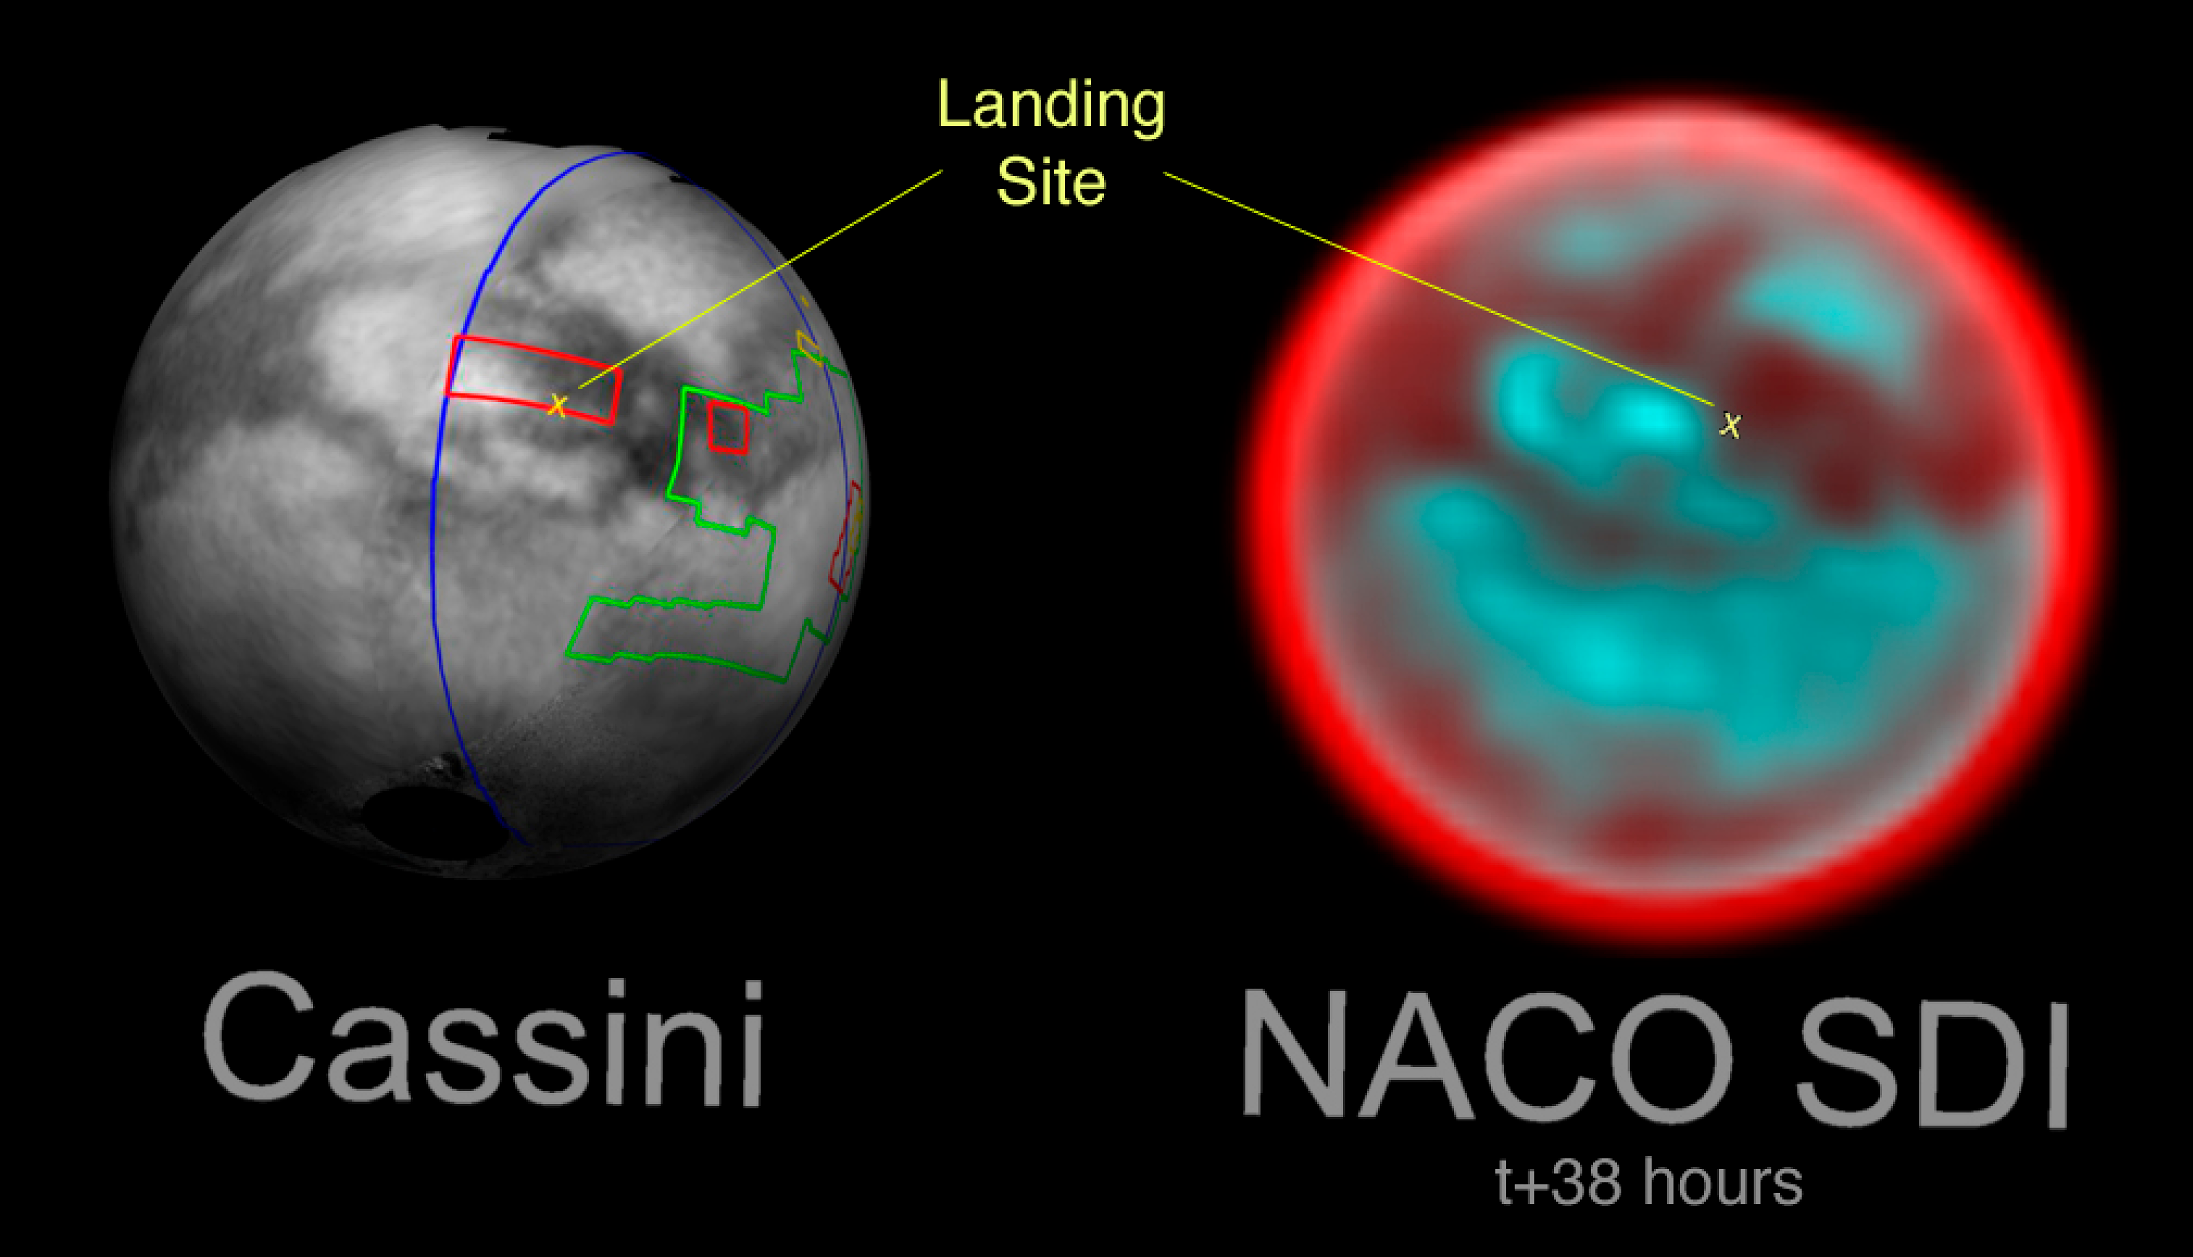

Titan, the enigmatic Moon, and Huygens landing site

Comparison between the NACO/SDI image and an image taken by Cassini/ISS while approaching Titan. The Cassini image shows the Huygens landing site map wrapped around Titan, rotated to the same position as the January NACO SDI observations. The yellow "X" marks the landing site of the ESA Huygens probe. The Cassini/ISS image is courtesy of NASA, JPL, Space Science Institute (see http://sci.esa.int/science-e/www/object/index.cfm?fobjectid=36222). The coloured lines delineate the regions that were imaged by Cassini at differing resolutions. The lower-resolution imaging sequences are outlined in blue. Other areas have been specifically targeted for moderate and high resolution mosaicking of surface features. These include the site where the European Space Agency's Huygens probe has touched down in mid-January (marked with the yellow X), part of the bright region named Xanadu (easternmost extent of the area covered), and a boundary between dark and bright regions.

Credit: ESO